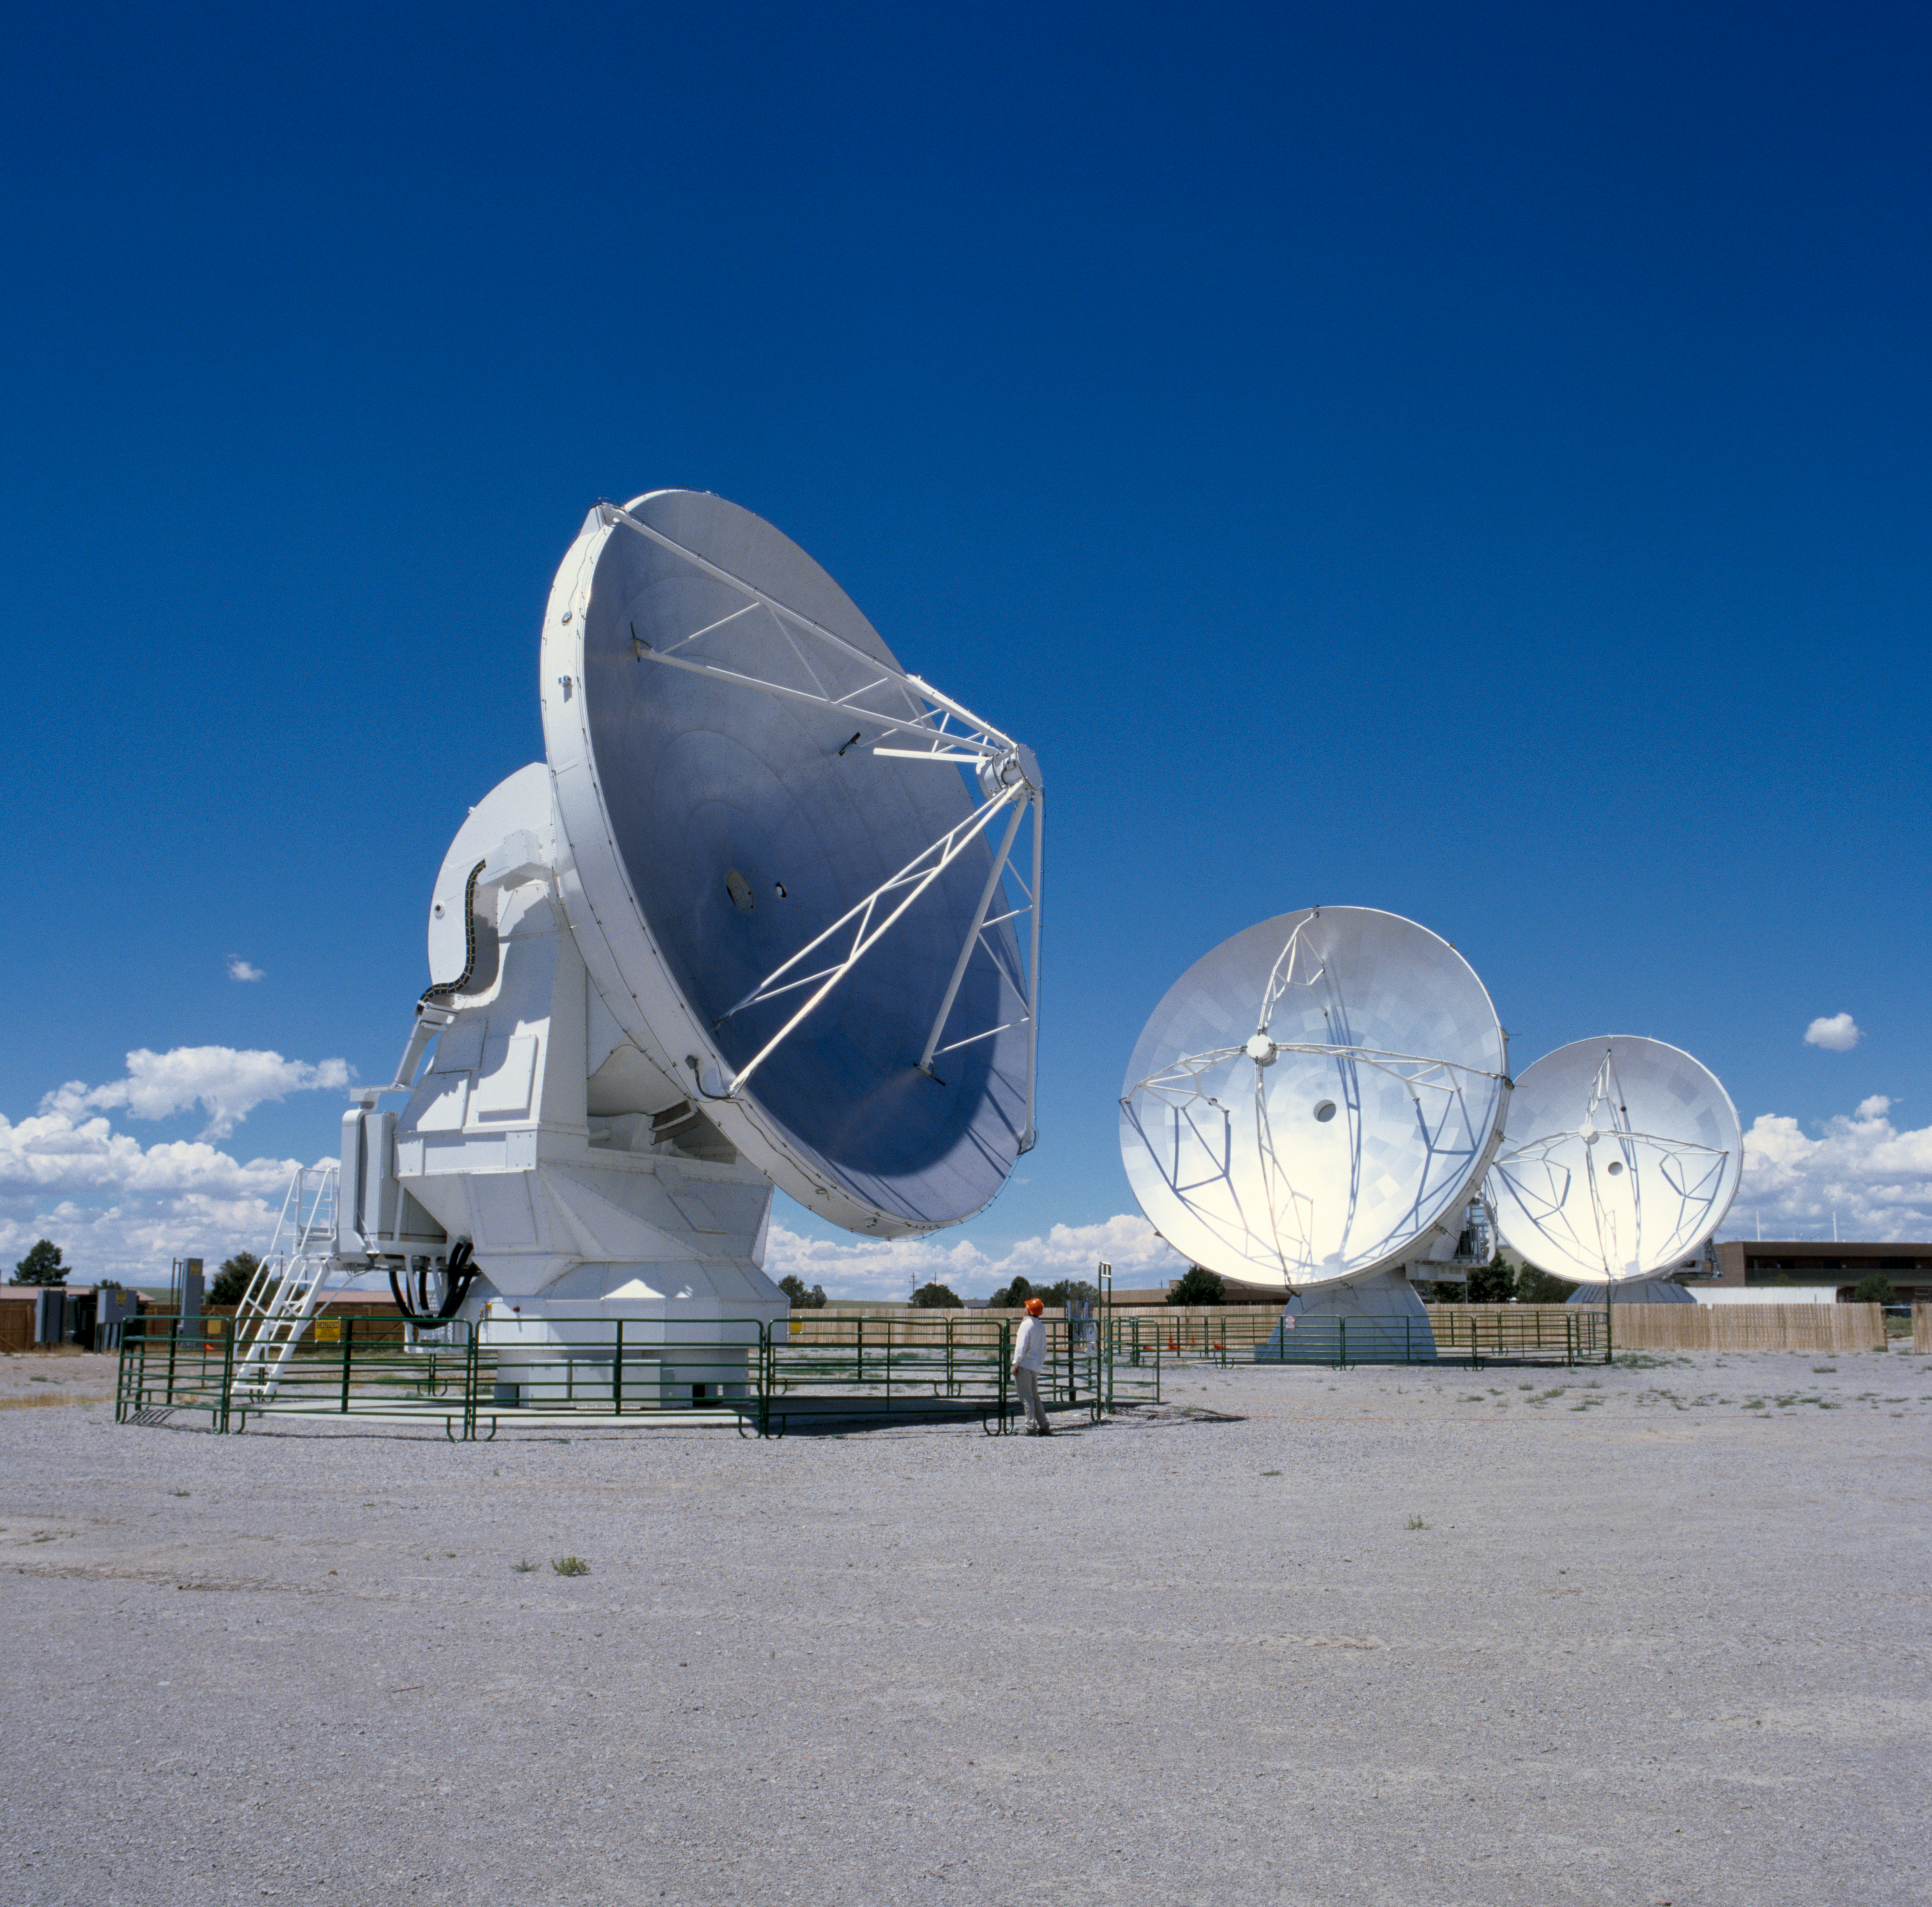

Antennas for ALMA at the Antenna Test Facility (ATF)

Antennas for ALMA from Alcatel, VertexRSI, and Mitsubishi Electric Corporation under test at the Antenna Test Facility (ATF) on the NRAO Very Large Array (VLA) site near Socorro (New Mexico, USA). Image taken in July 2004.

Credit: ALMA (ESO/NAOJ/NRAO)